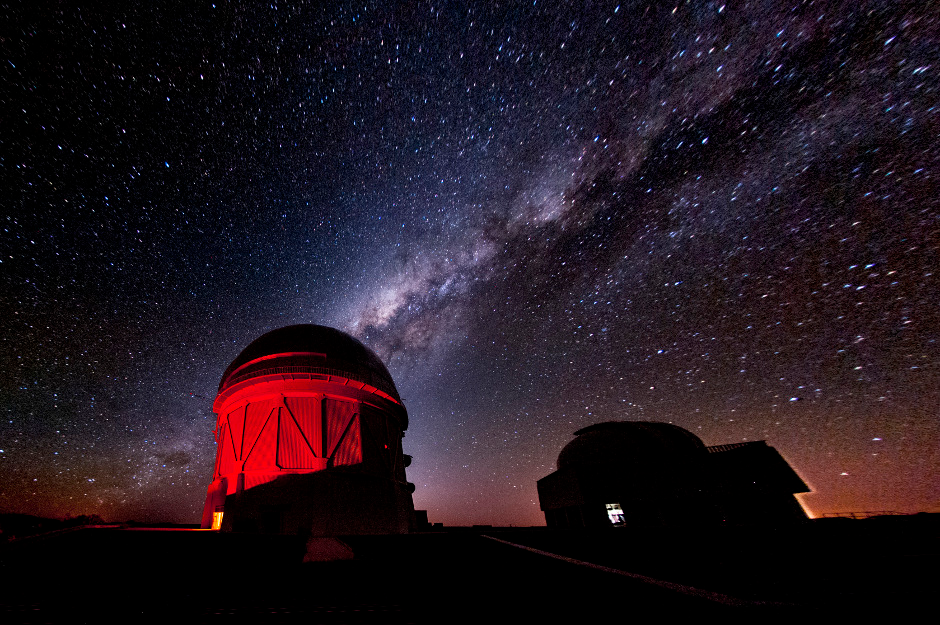

The Dark Energy Survey uses a 570-megapixel camera mounted on the 4-metre Victor M. Blanco Telescope

The Dark Energy Survey uses a 570-megapixel camera mounted on the 4-metre Victor M. Blanco Telescope in Chile to image 5,000 square degrees of southern sky. The survey has already discovered more than 1,000 supernovae and mapped millions of galaxies to help us understand the accelerating expansion of our universe.

Credit: Fermilab